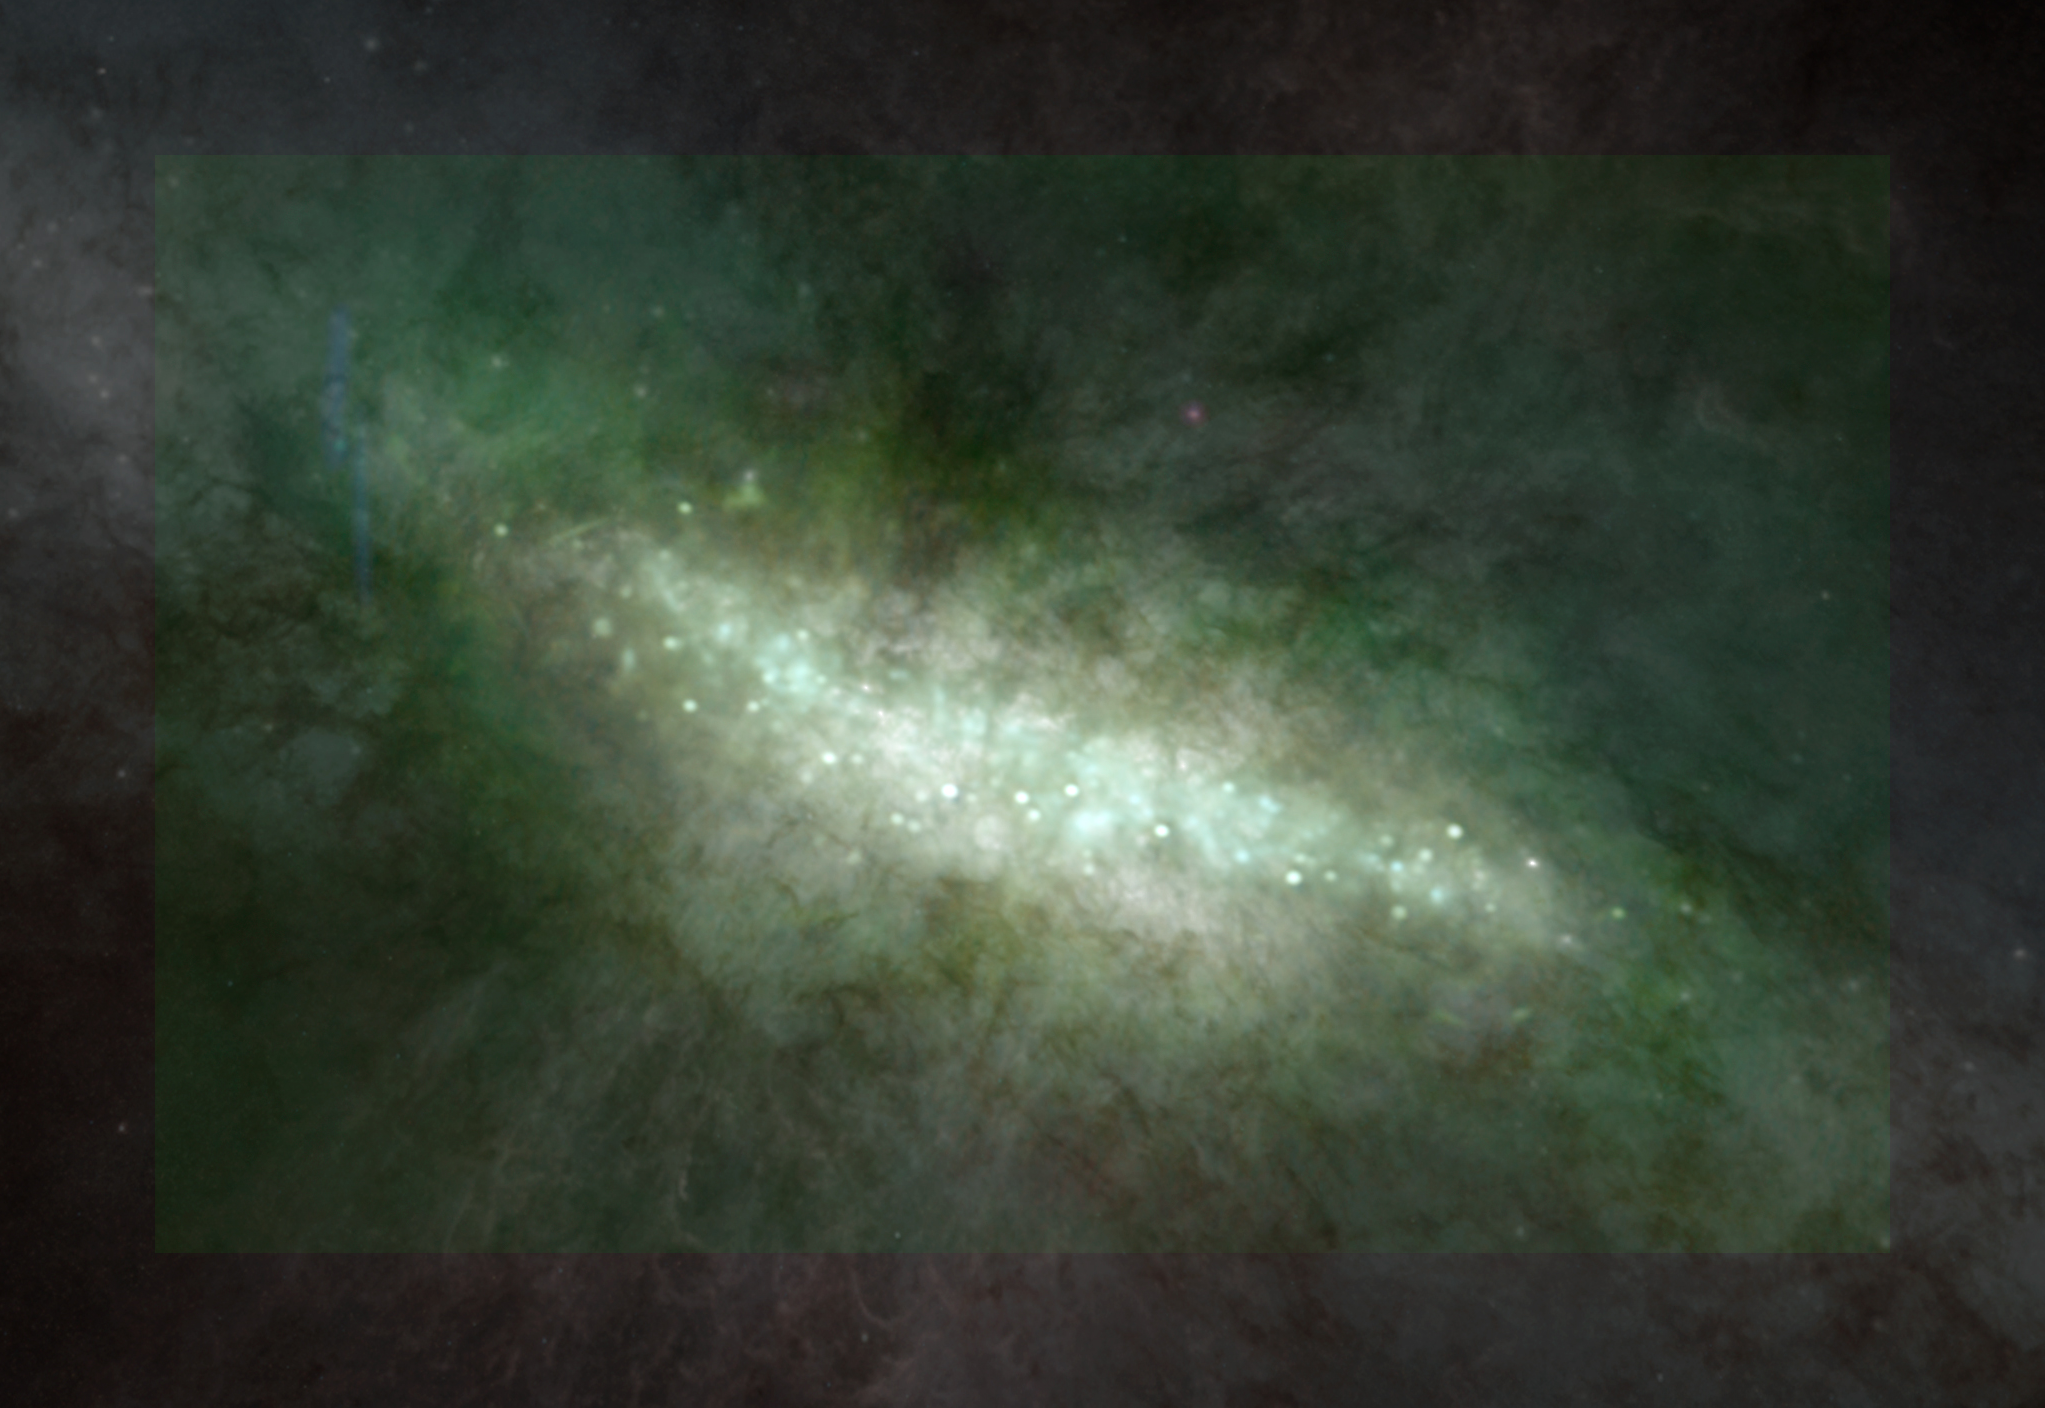

Starbursting M82

The Cigar Galaxy, M82, is experiencing a furious phase of star formation. Clouds of gas and dust are collapsing into stars across the center of this galaxy, and the Very Large Array has mapped them here as bright points. Streaming out from many of the star-forming regions are the jets from giant young stars pushing charged, excess gas up and out of their accretion disks. This VLA radio image (tinted green) has been placed on top of an optical image from the Hubble Space Telescope.

Credit: Bill Saxton (NRAO/AUI/NSF); Hubble (NASA/ESA/STScI)